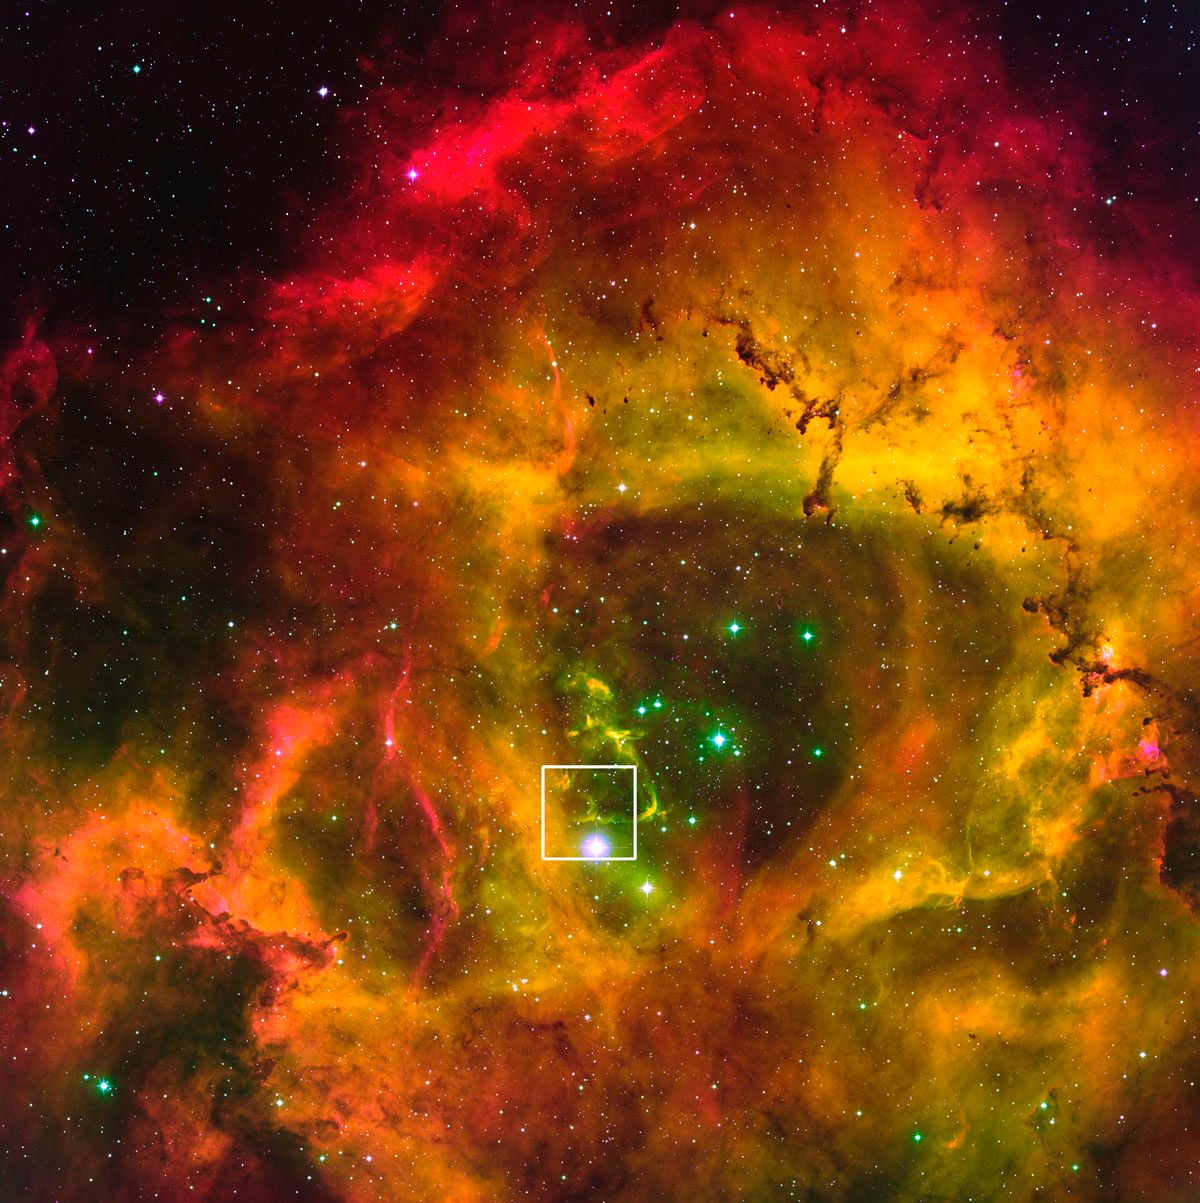

The Rosette Nebula, with box

A newly reprocessed image of the Rosette Nebula (NGC 2237). In this image, a box has been drawn around the zoomed in area containing the jet Rosette HH1, and represented in the images below.

Credit: T. Rector/University of Alaska Anchorage, WIYN and NOAO/AURA/NSF